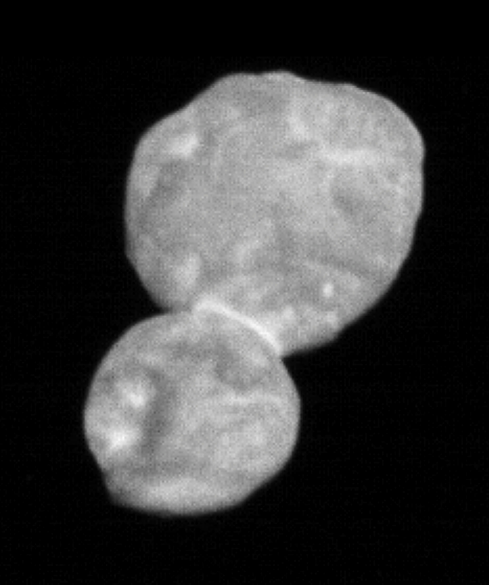

(486958) 2014 MU69, Nicknamed Ultima Thule

Fly-by image of (486958) 2014 MU69, nicknamed Ultima Thule, from the New Horizons spaceprobe. To assign a permanent name to (486958) 2014 MU69 and names of its features, the IAU is open to suggestions from the discovery team.

Credit: NASA/New Horizons